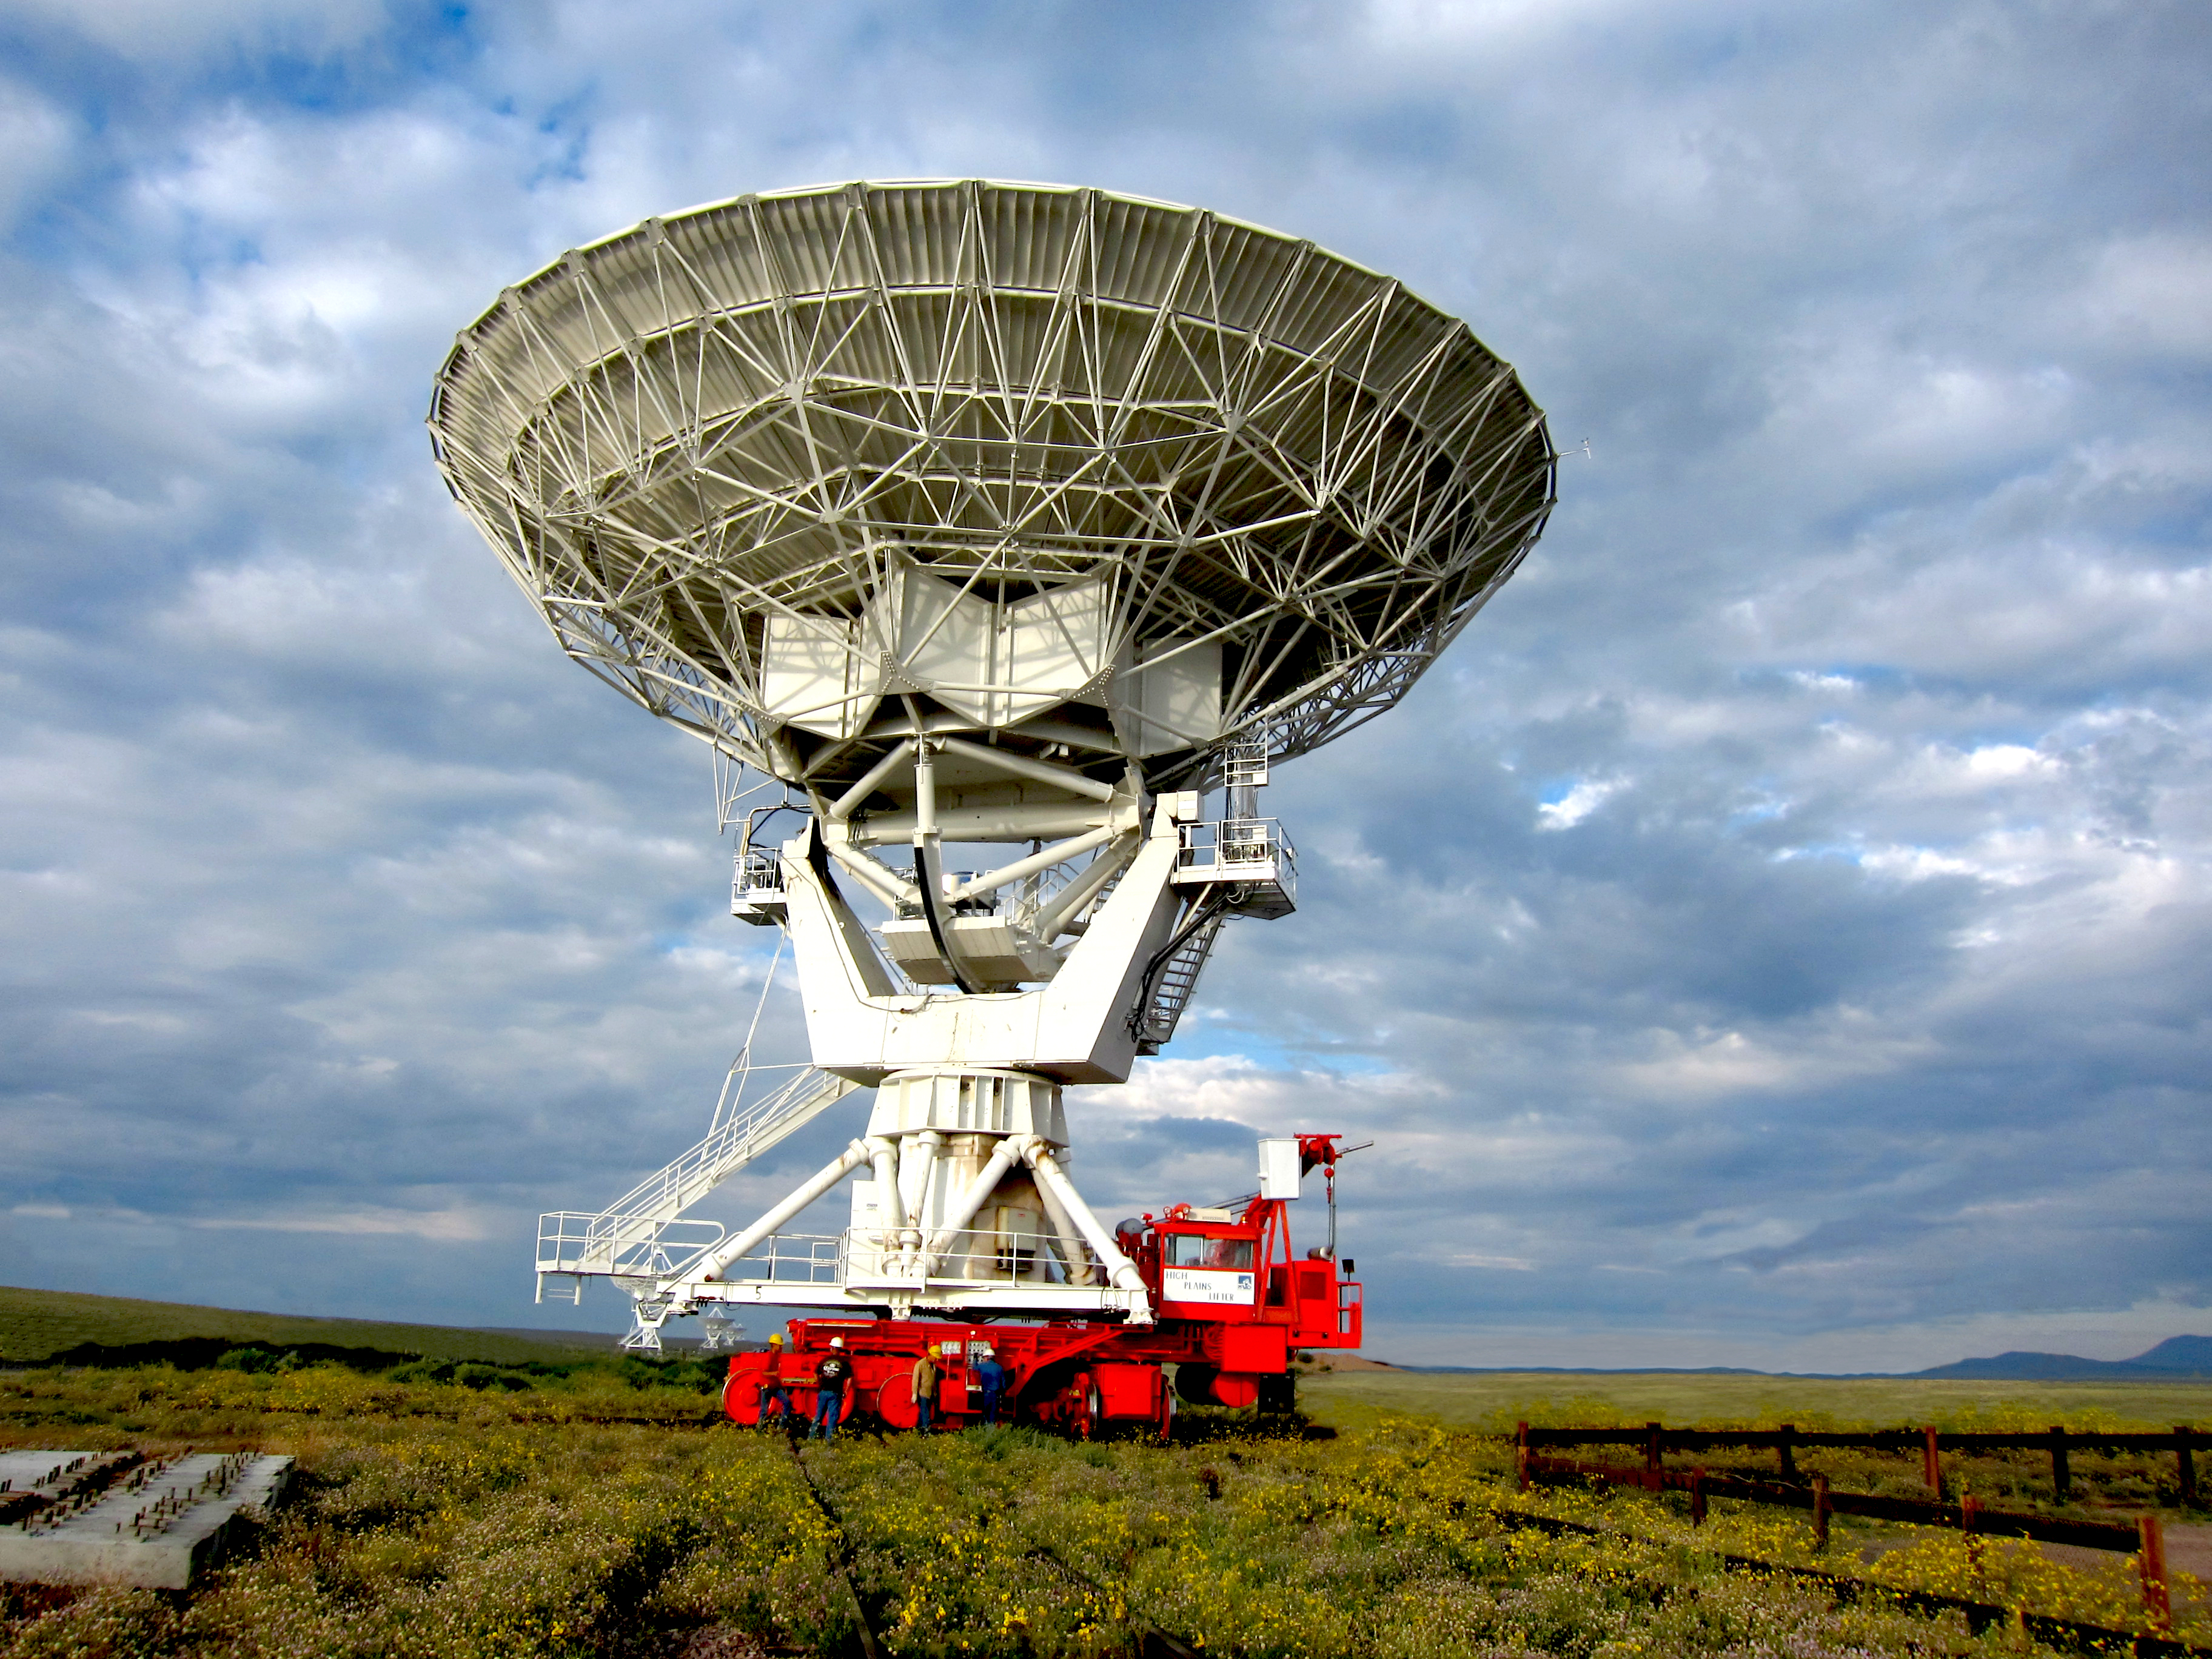

Passing by the Flowers

Credit: NRAO/AUI/NSF